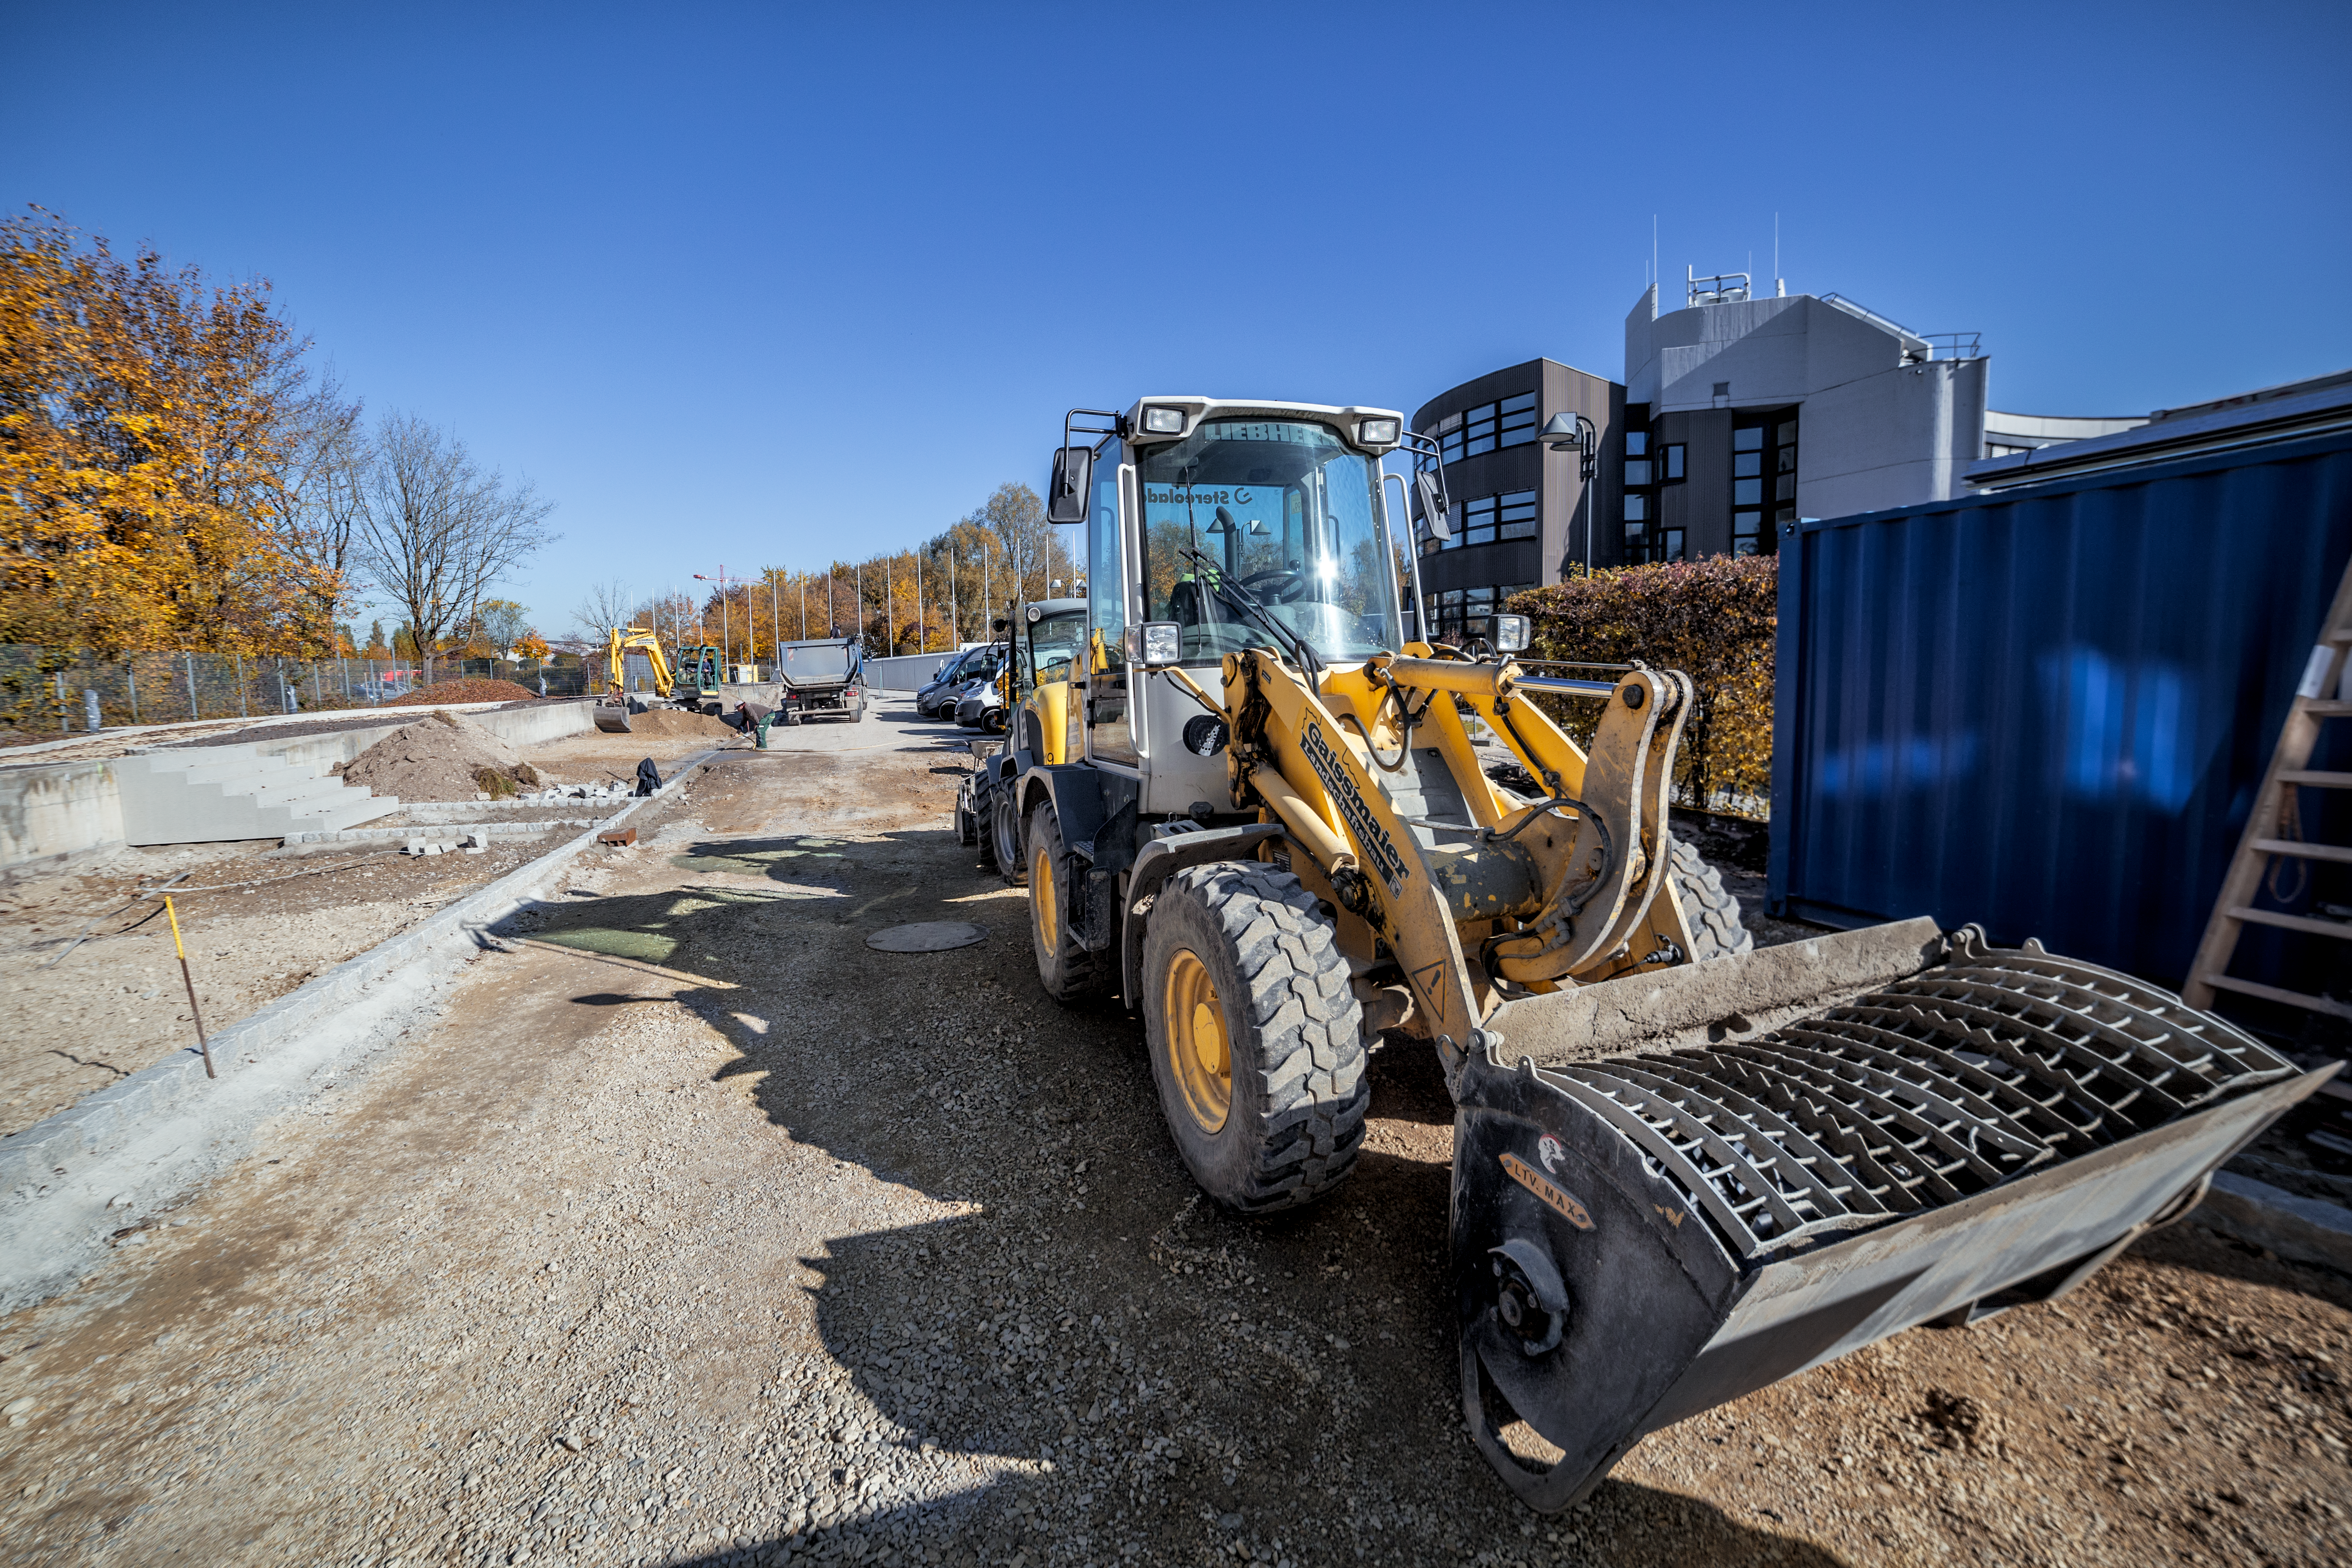

Bulldozer

A bulldozer rests at ESO Headquarters in Garching bei München, Germany during construction of the ESO Supernova Planetarium & Visitor Centre. The cutting-edge astronomy centre will open in spring 2018.

Credit: ESO/P.Horálek